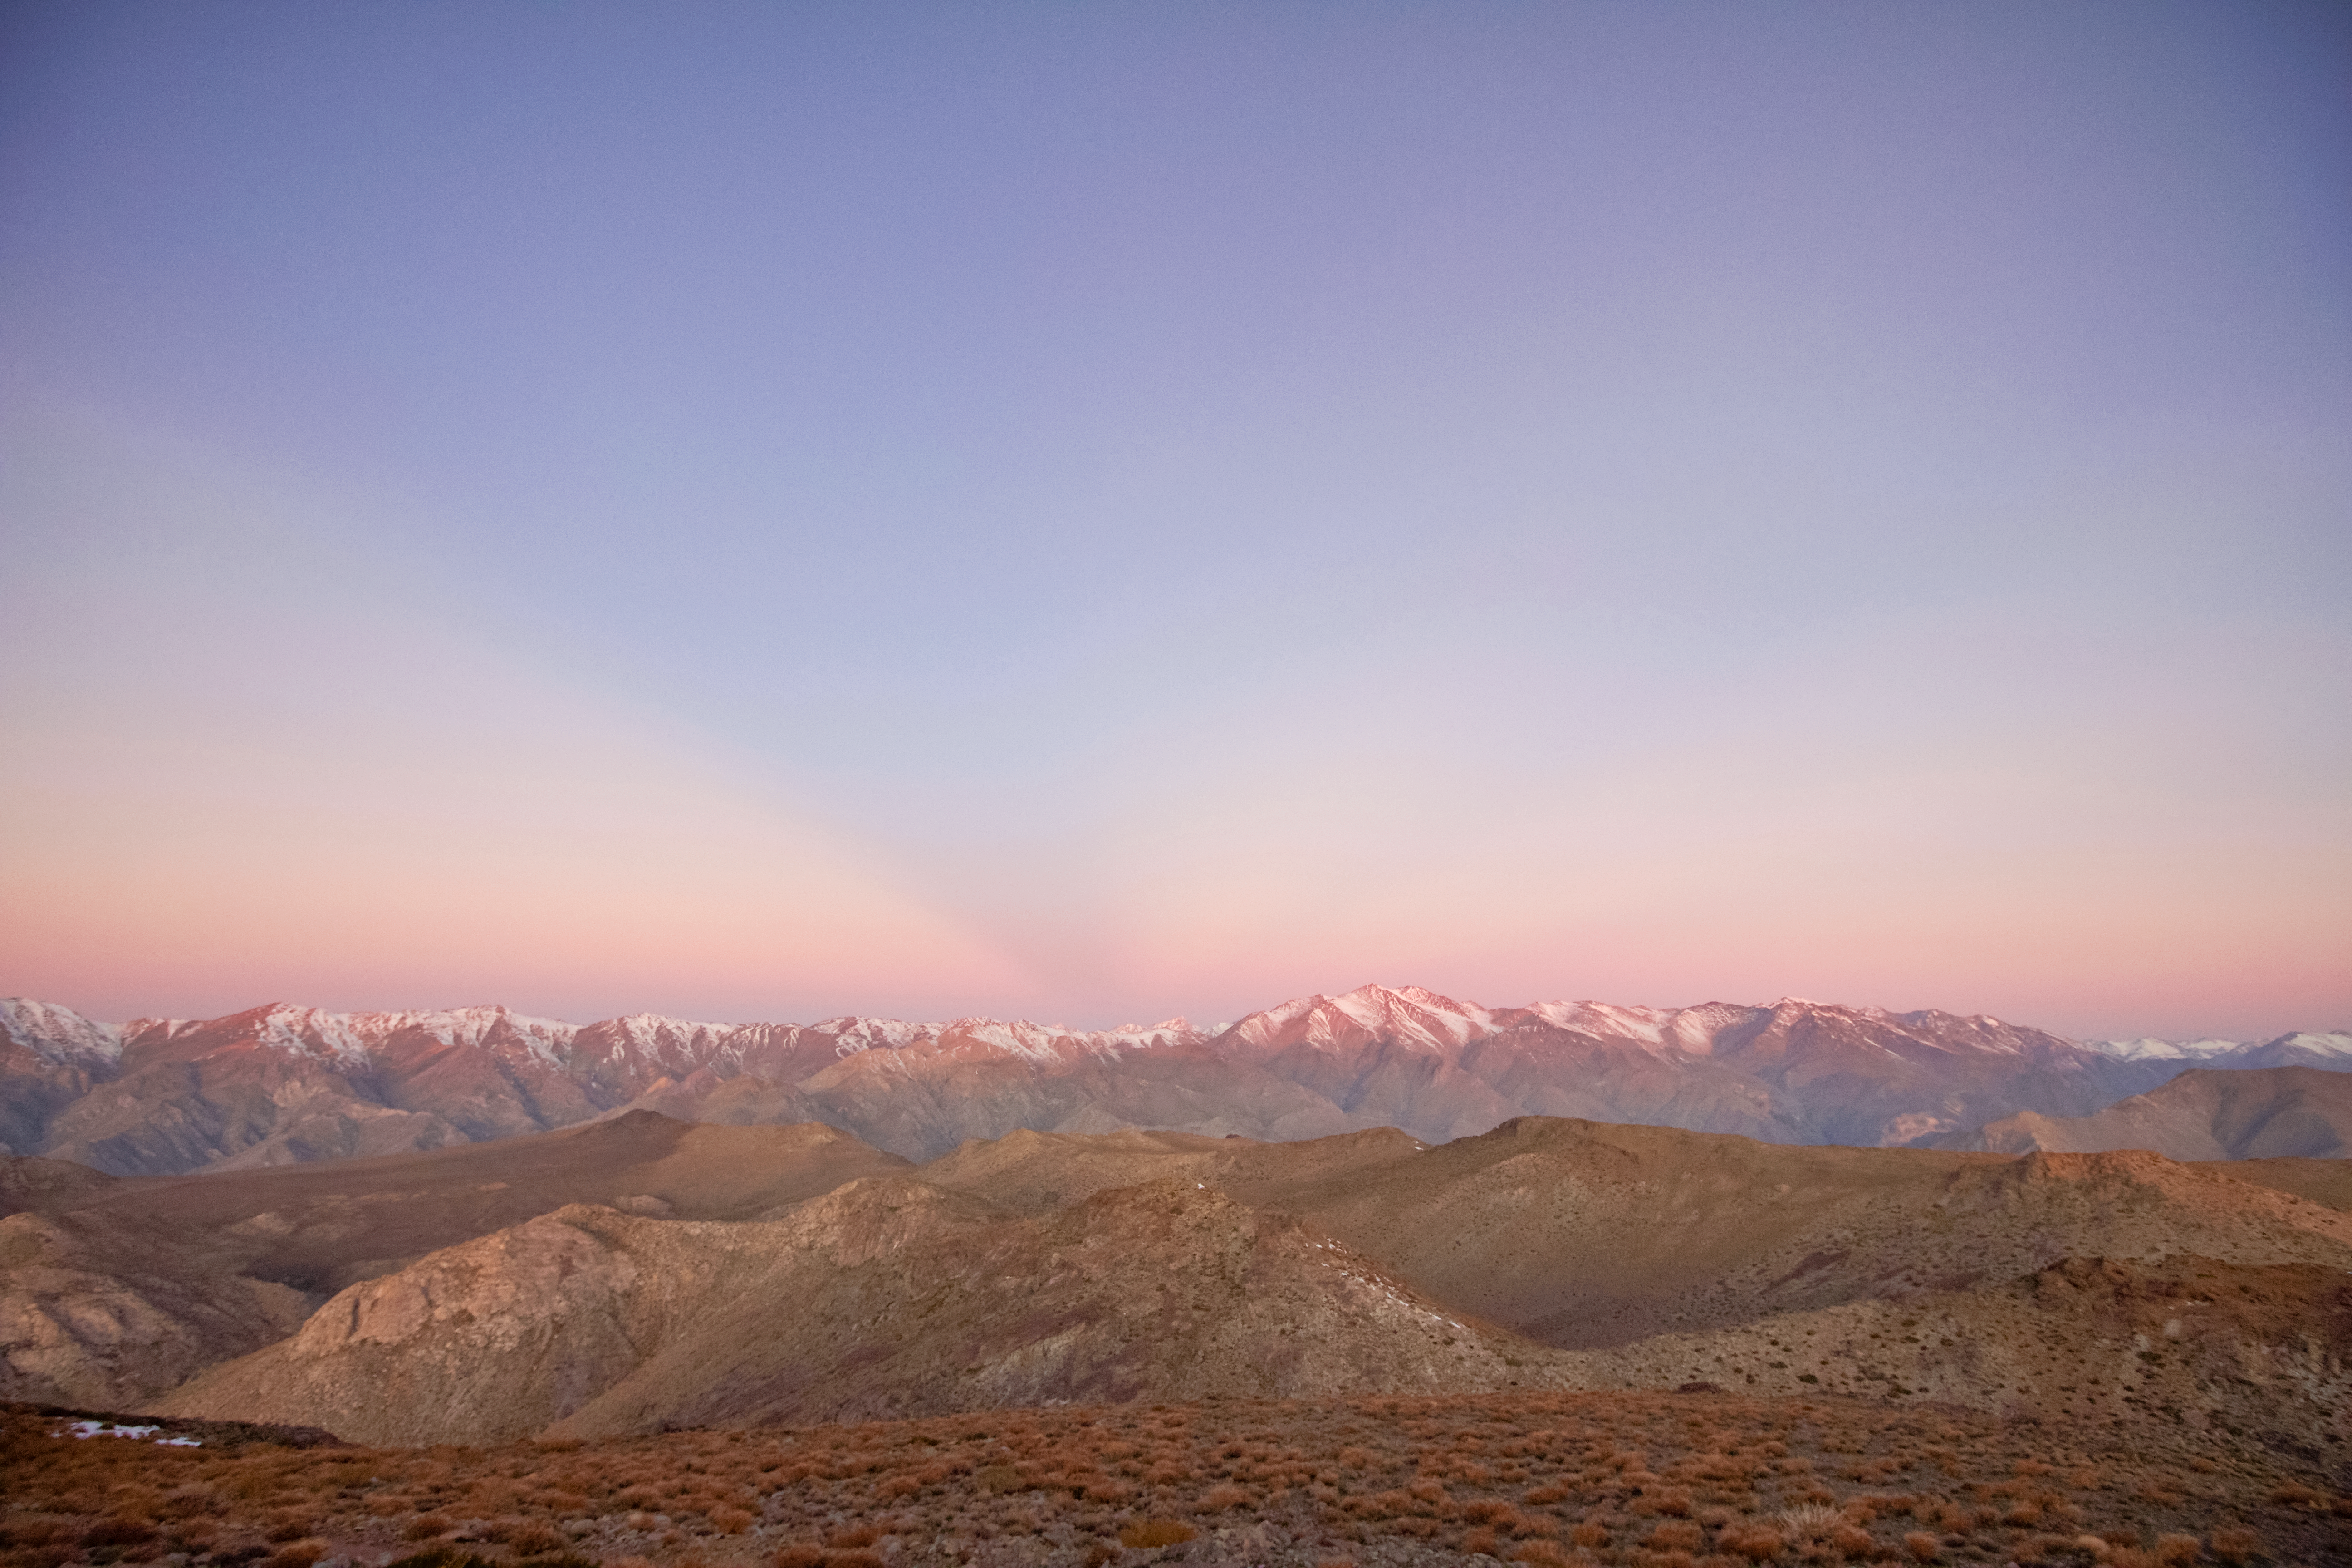

View of anticrepuscular rays at sunrise in the Andes from Cerro Tololo

View of anticrepuscular rays at sunrise in the Andes from Cerro Tololo.

Credit: CTIO/NOIRLab/NSF/AURA/Javier Fuentes